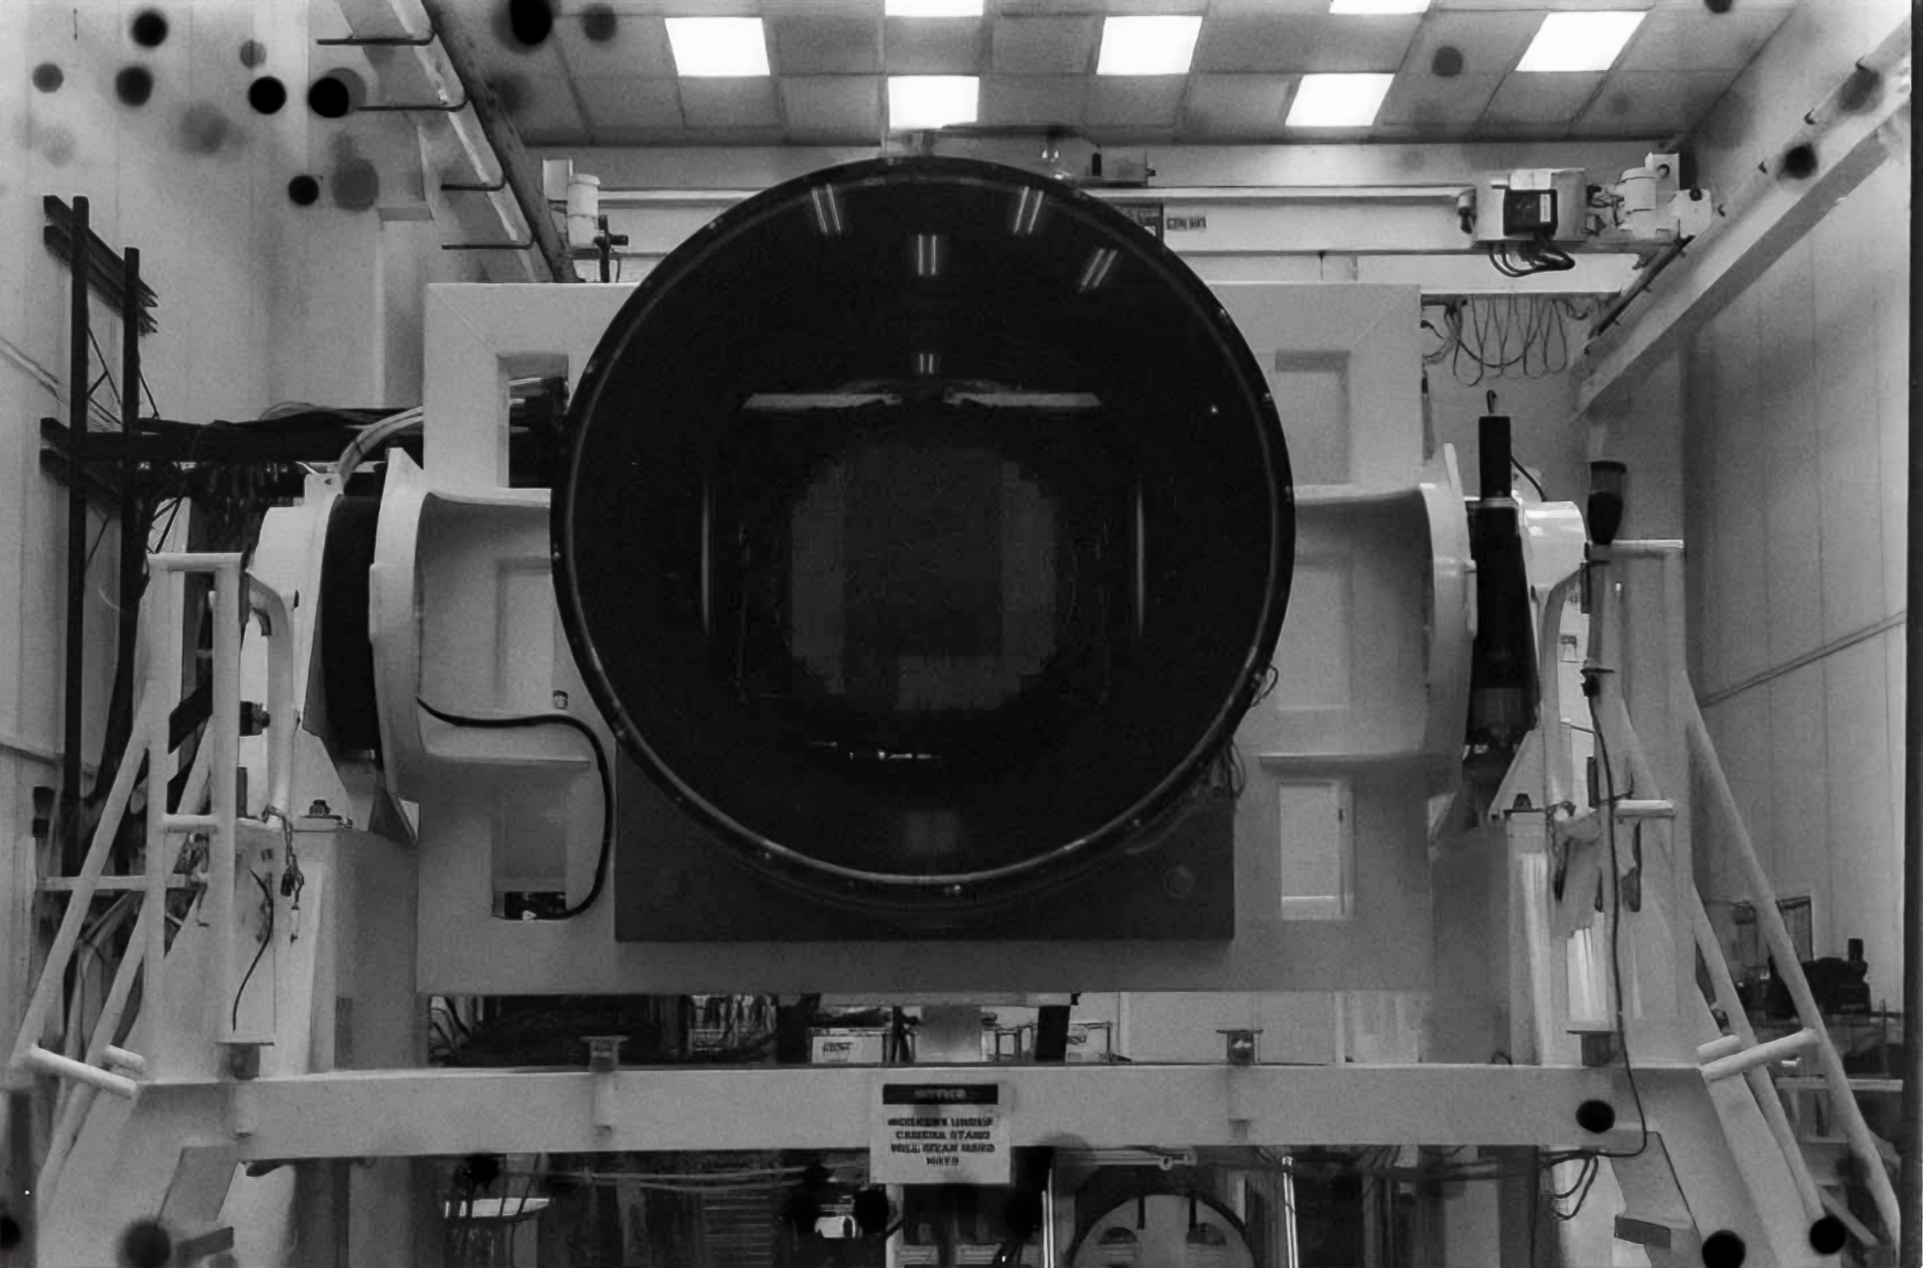

Rubin Observatory Camera

The camera for the Vera C. Rubin Observatory at SLAC National Accelerator Laboratory.

Credit: NOIRLab/NSF/AURA